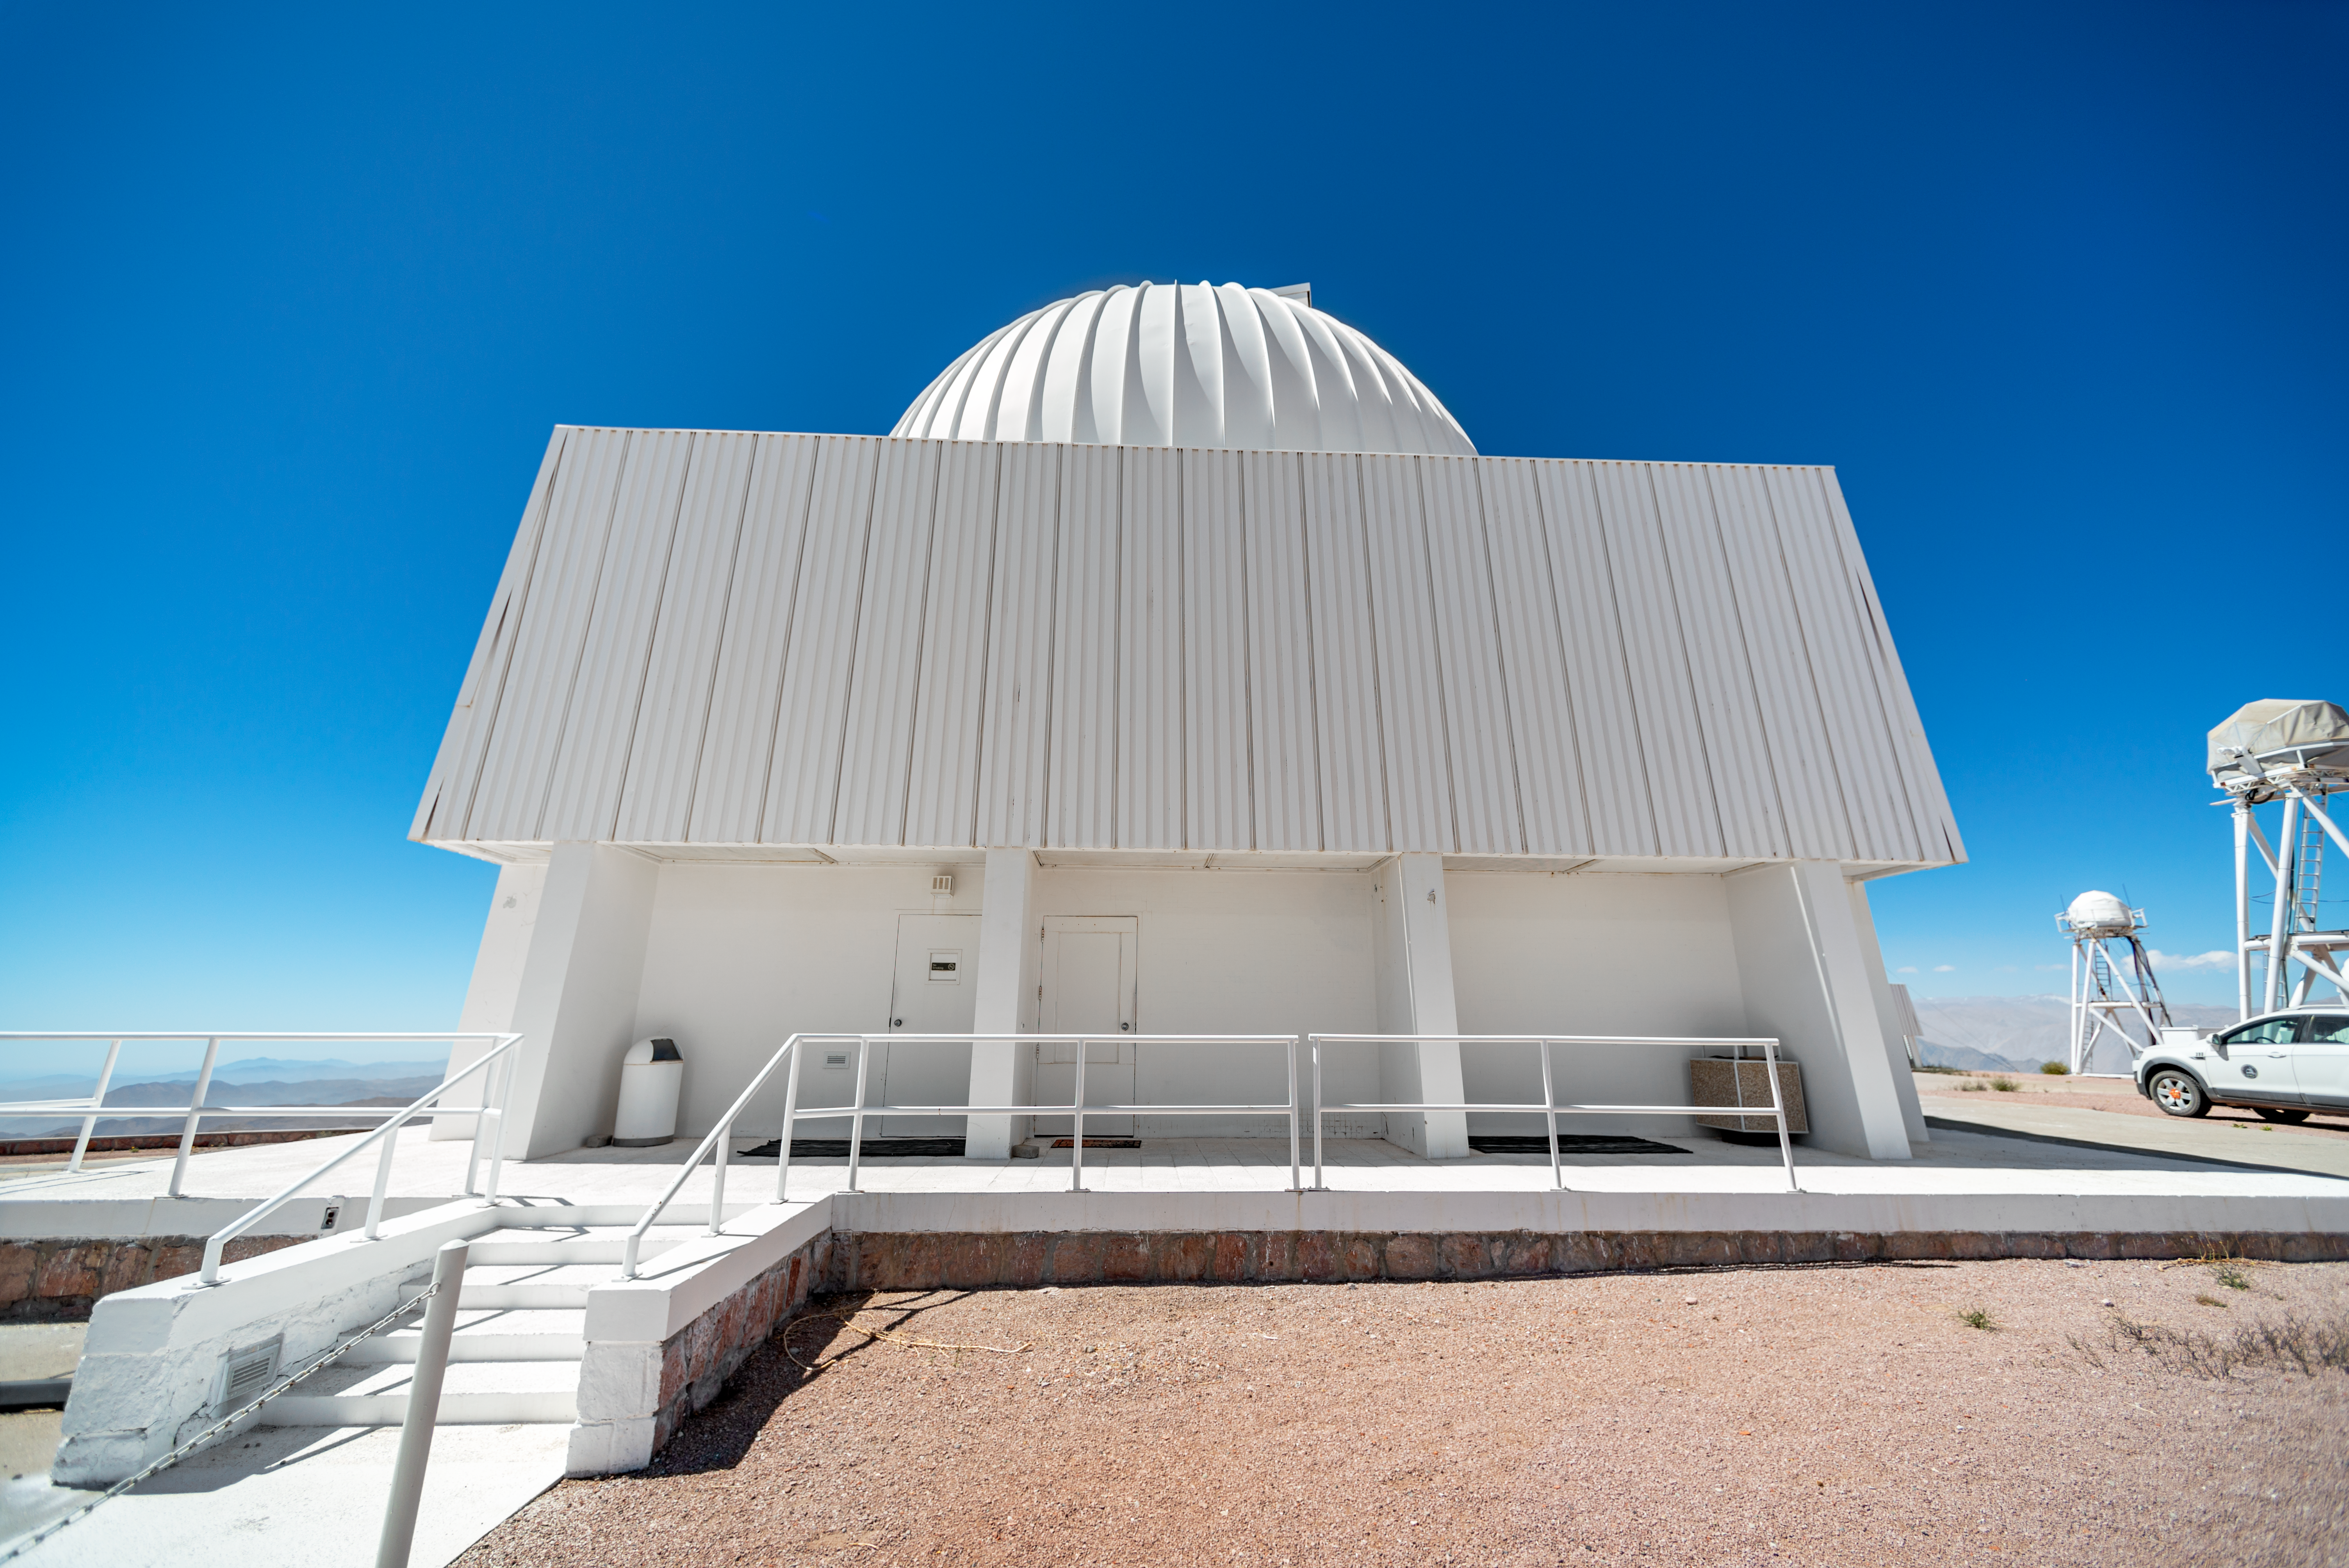

SMARTS 0.9-meter Telescope Dome

The SMARTS 0.9-meter Telescope is located at Cerro Tololo Inter-American Observatory in Chile.

Credit: CTIO/NOIRLab/NSF/AURA